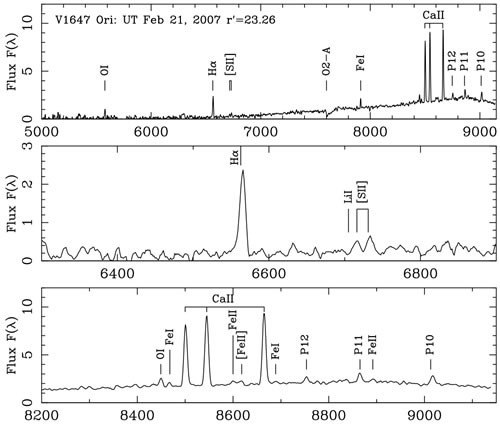

Optical spectroscopy of V1647 Orionis

Optical spectroscopy of V1647 Orionis from GMOS-North obtained on UT 2007 February 22.

Credit: International Gemini Observatory/NOIRLab/NSF/AURA